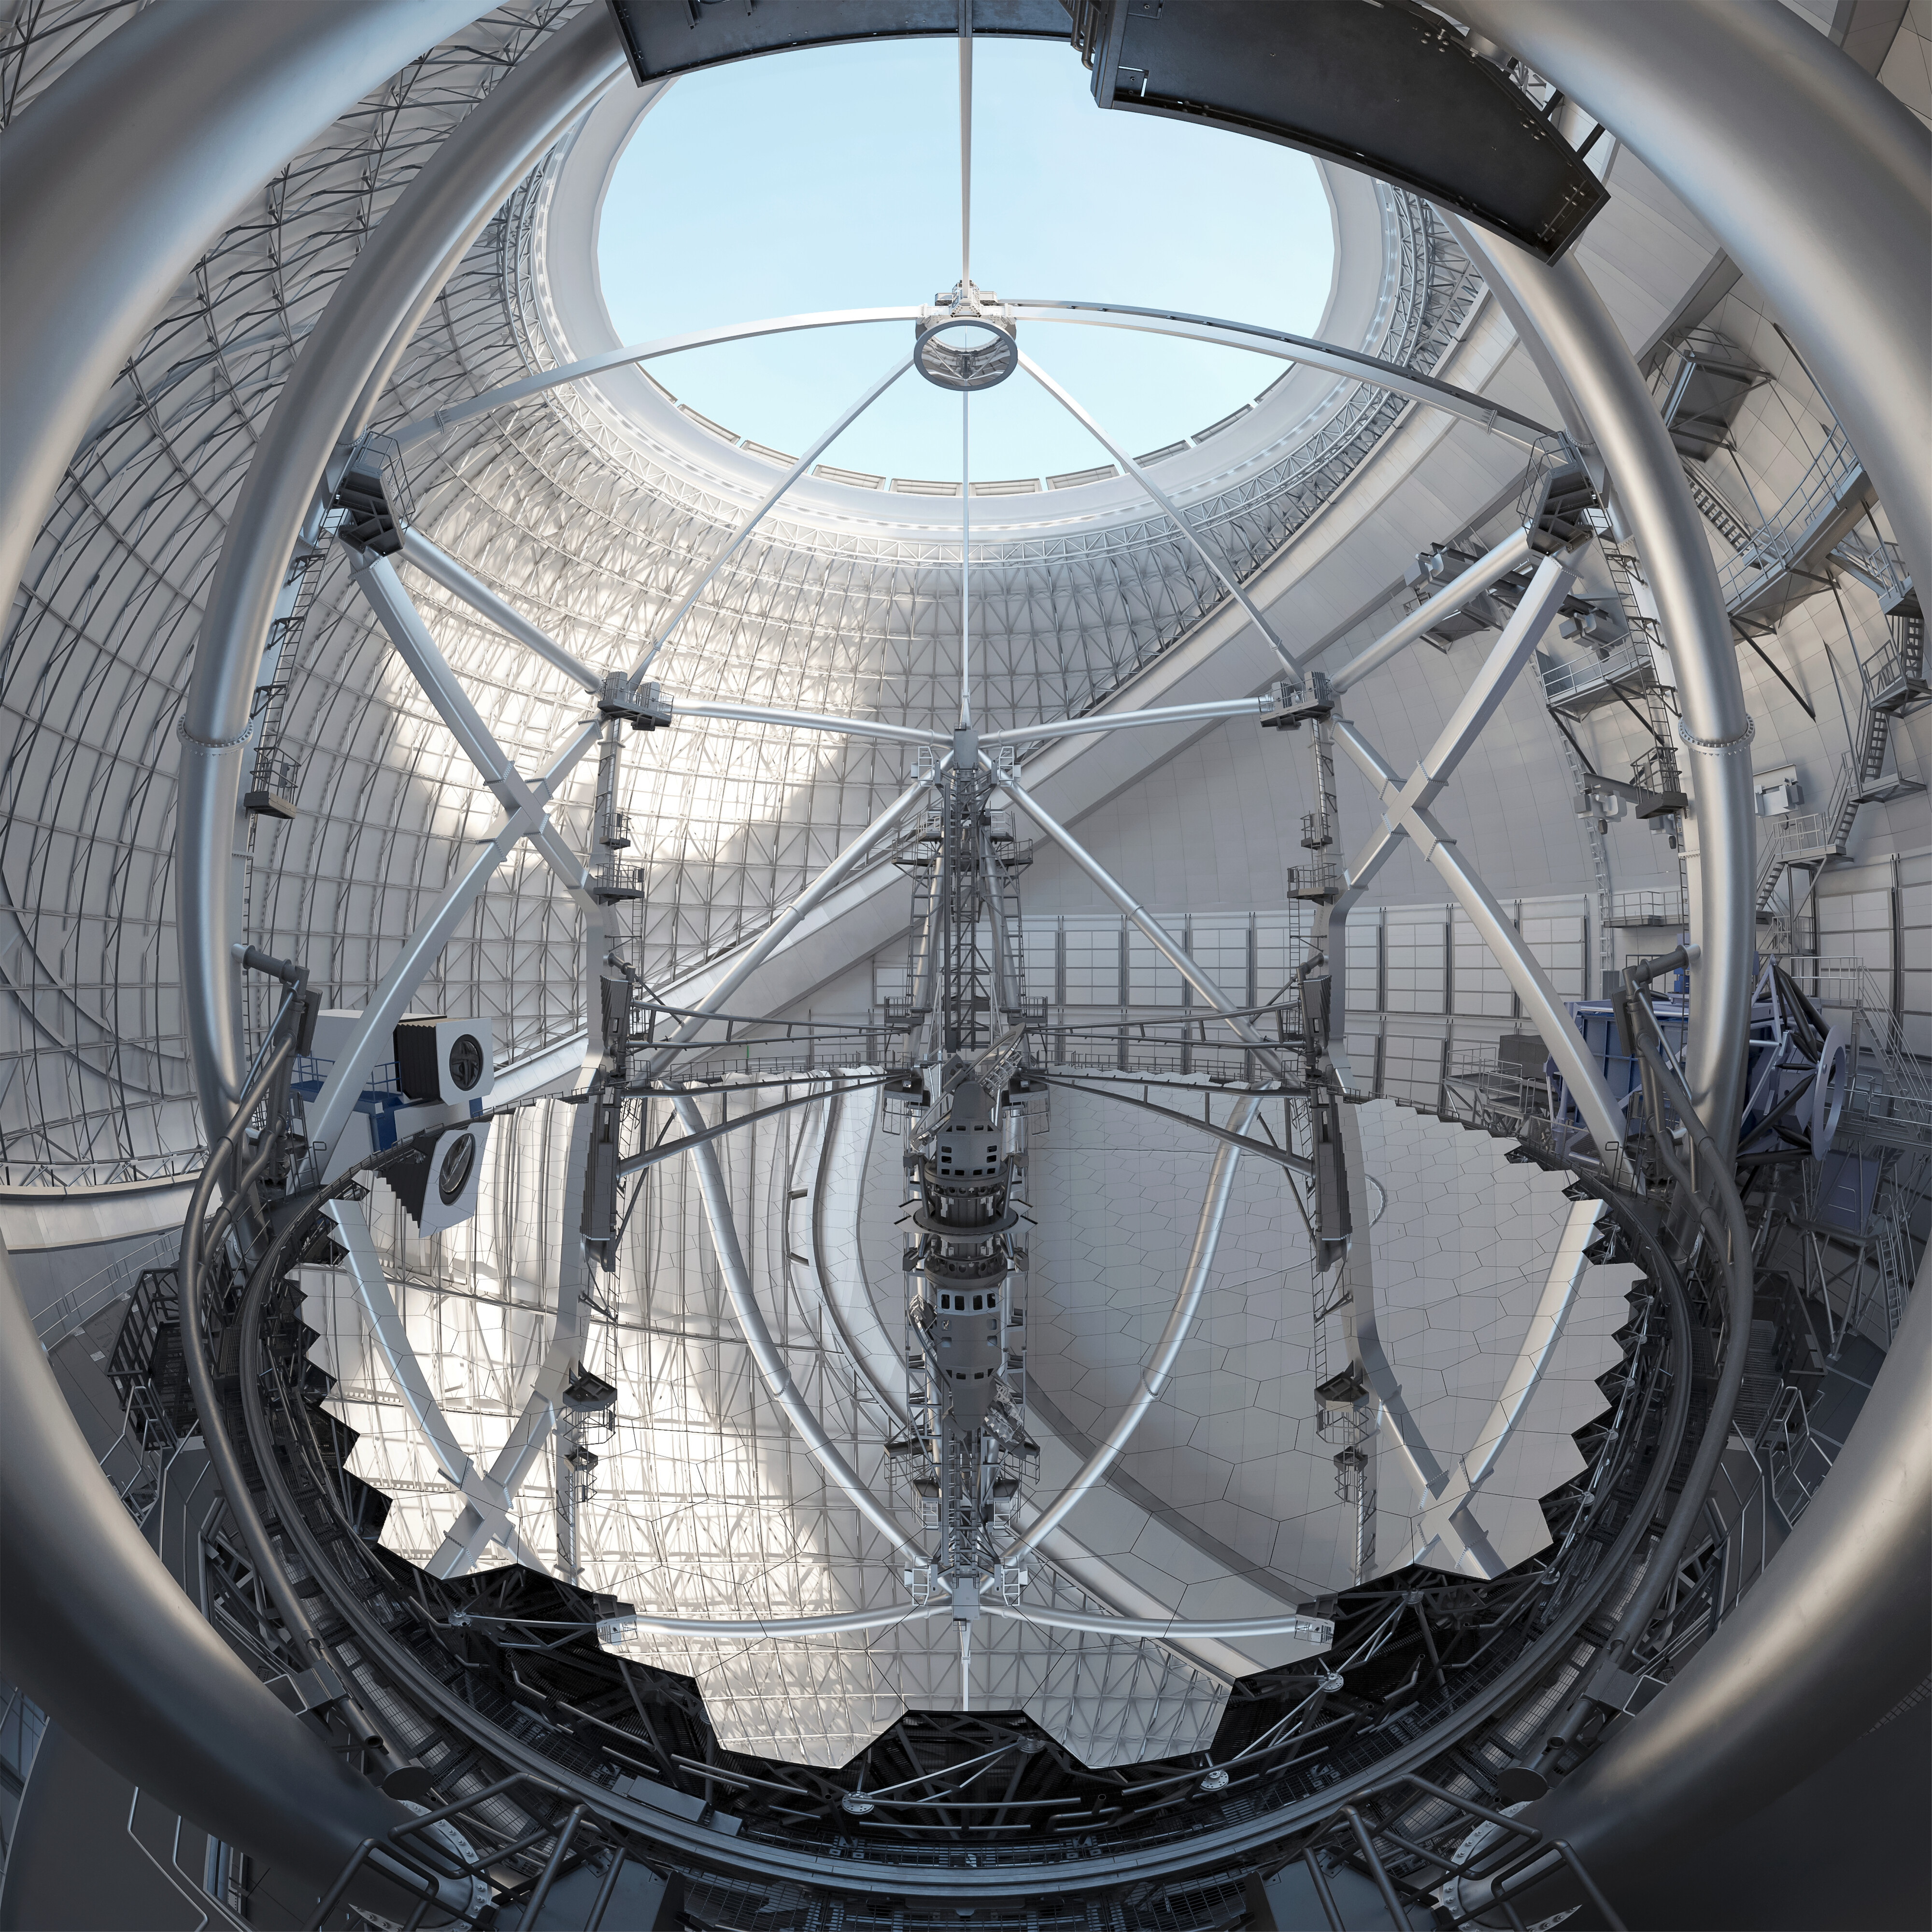

Thirty Meter Telescope Mirror

Artist impression of the Thirty Meter Telescope's primary mirror.

Credit: TMT International Observatory